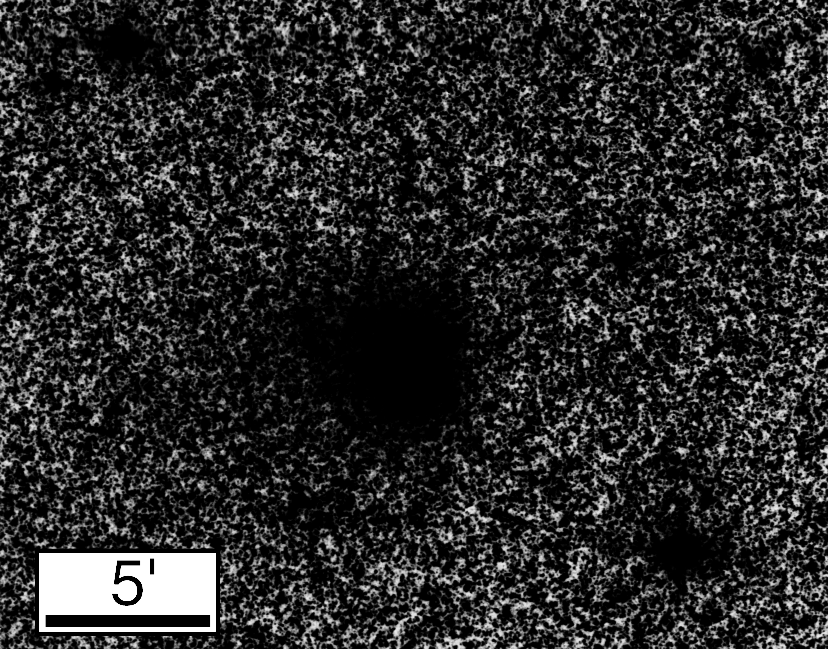

Comet Hale-Bopp

The image shows a photographically enhanced image of the comet. In this process, the contrast has been greatly increased so that even very faint areas of the diffuse coma become visible. The comet now appears as a roughly circular, dark object in the front of myriads of stars in this sky area. Its angular size is at least 5 arcminutes, much larger than on the direct reproduction (eso9521a). There also seems to be a very faint extension towards East (left).

Credit: ESO